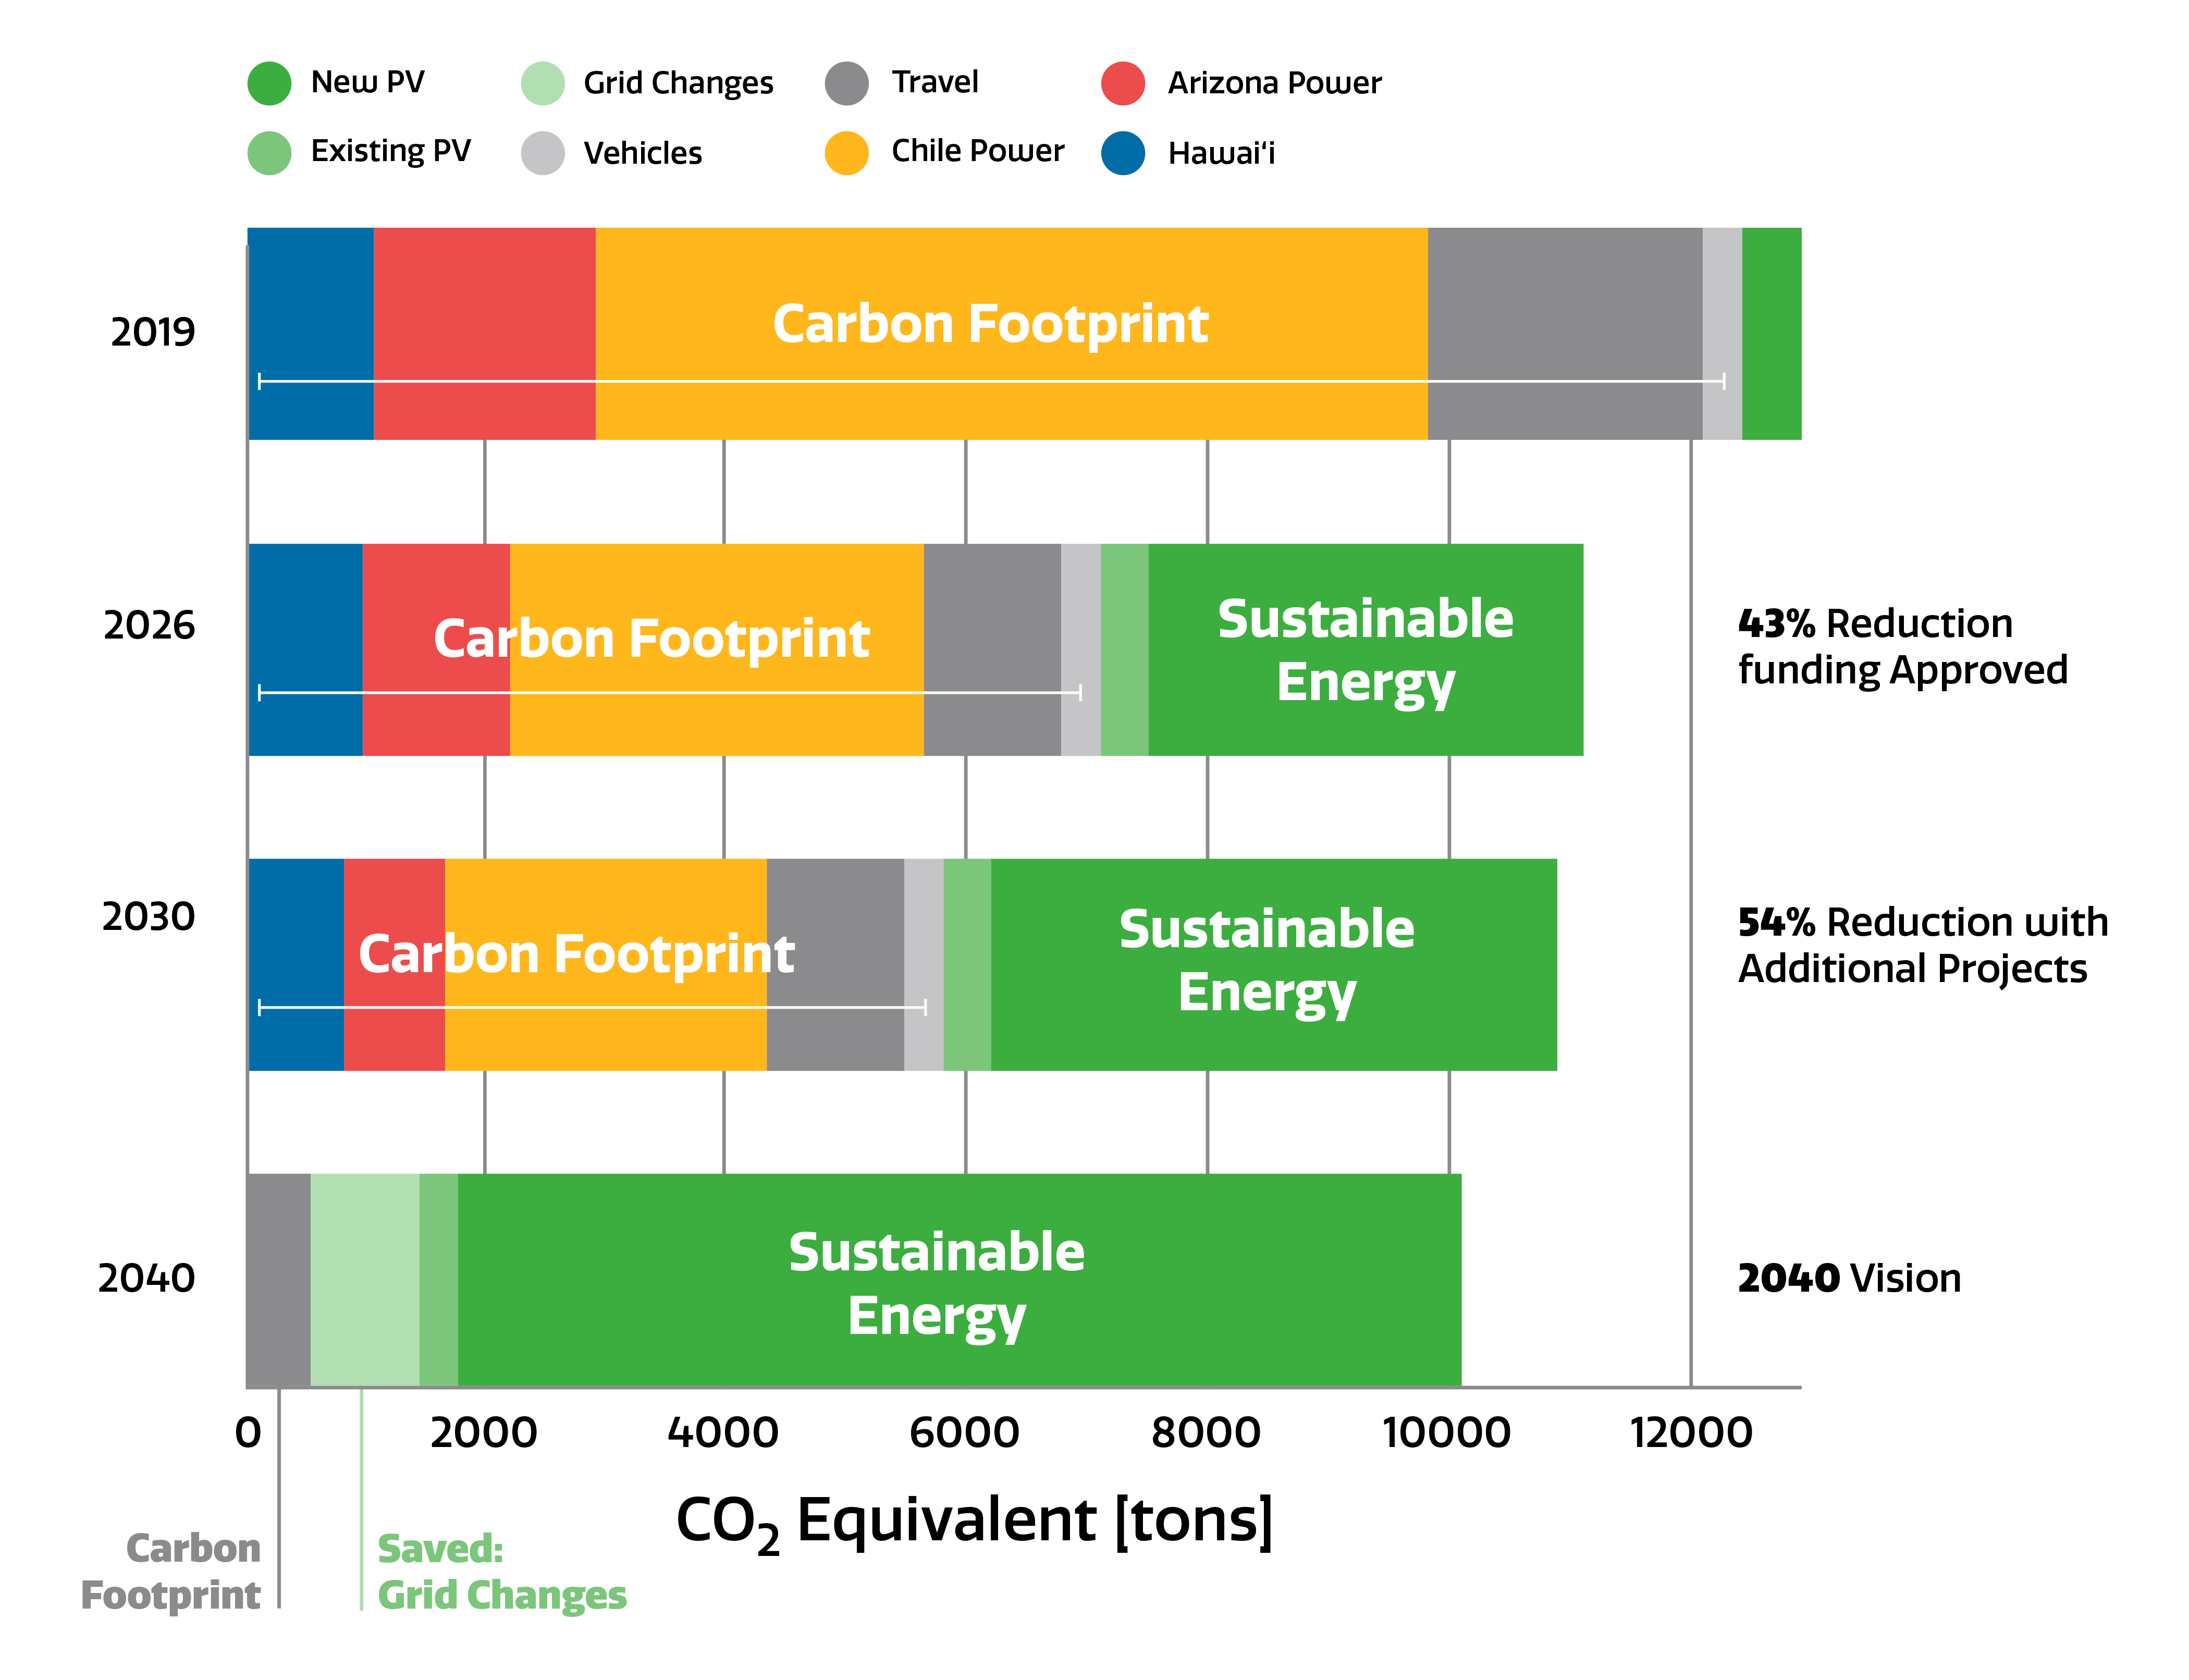

NOIRLab Sustainability Goals

NOIRLab Sustainability Goals

Credit: NOIRLab/NSF/AURA